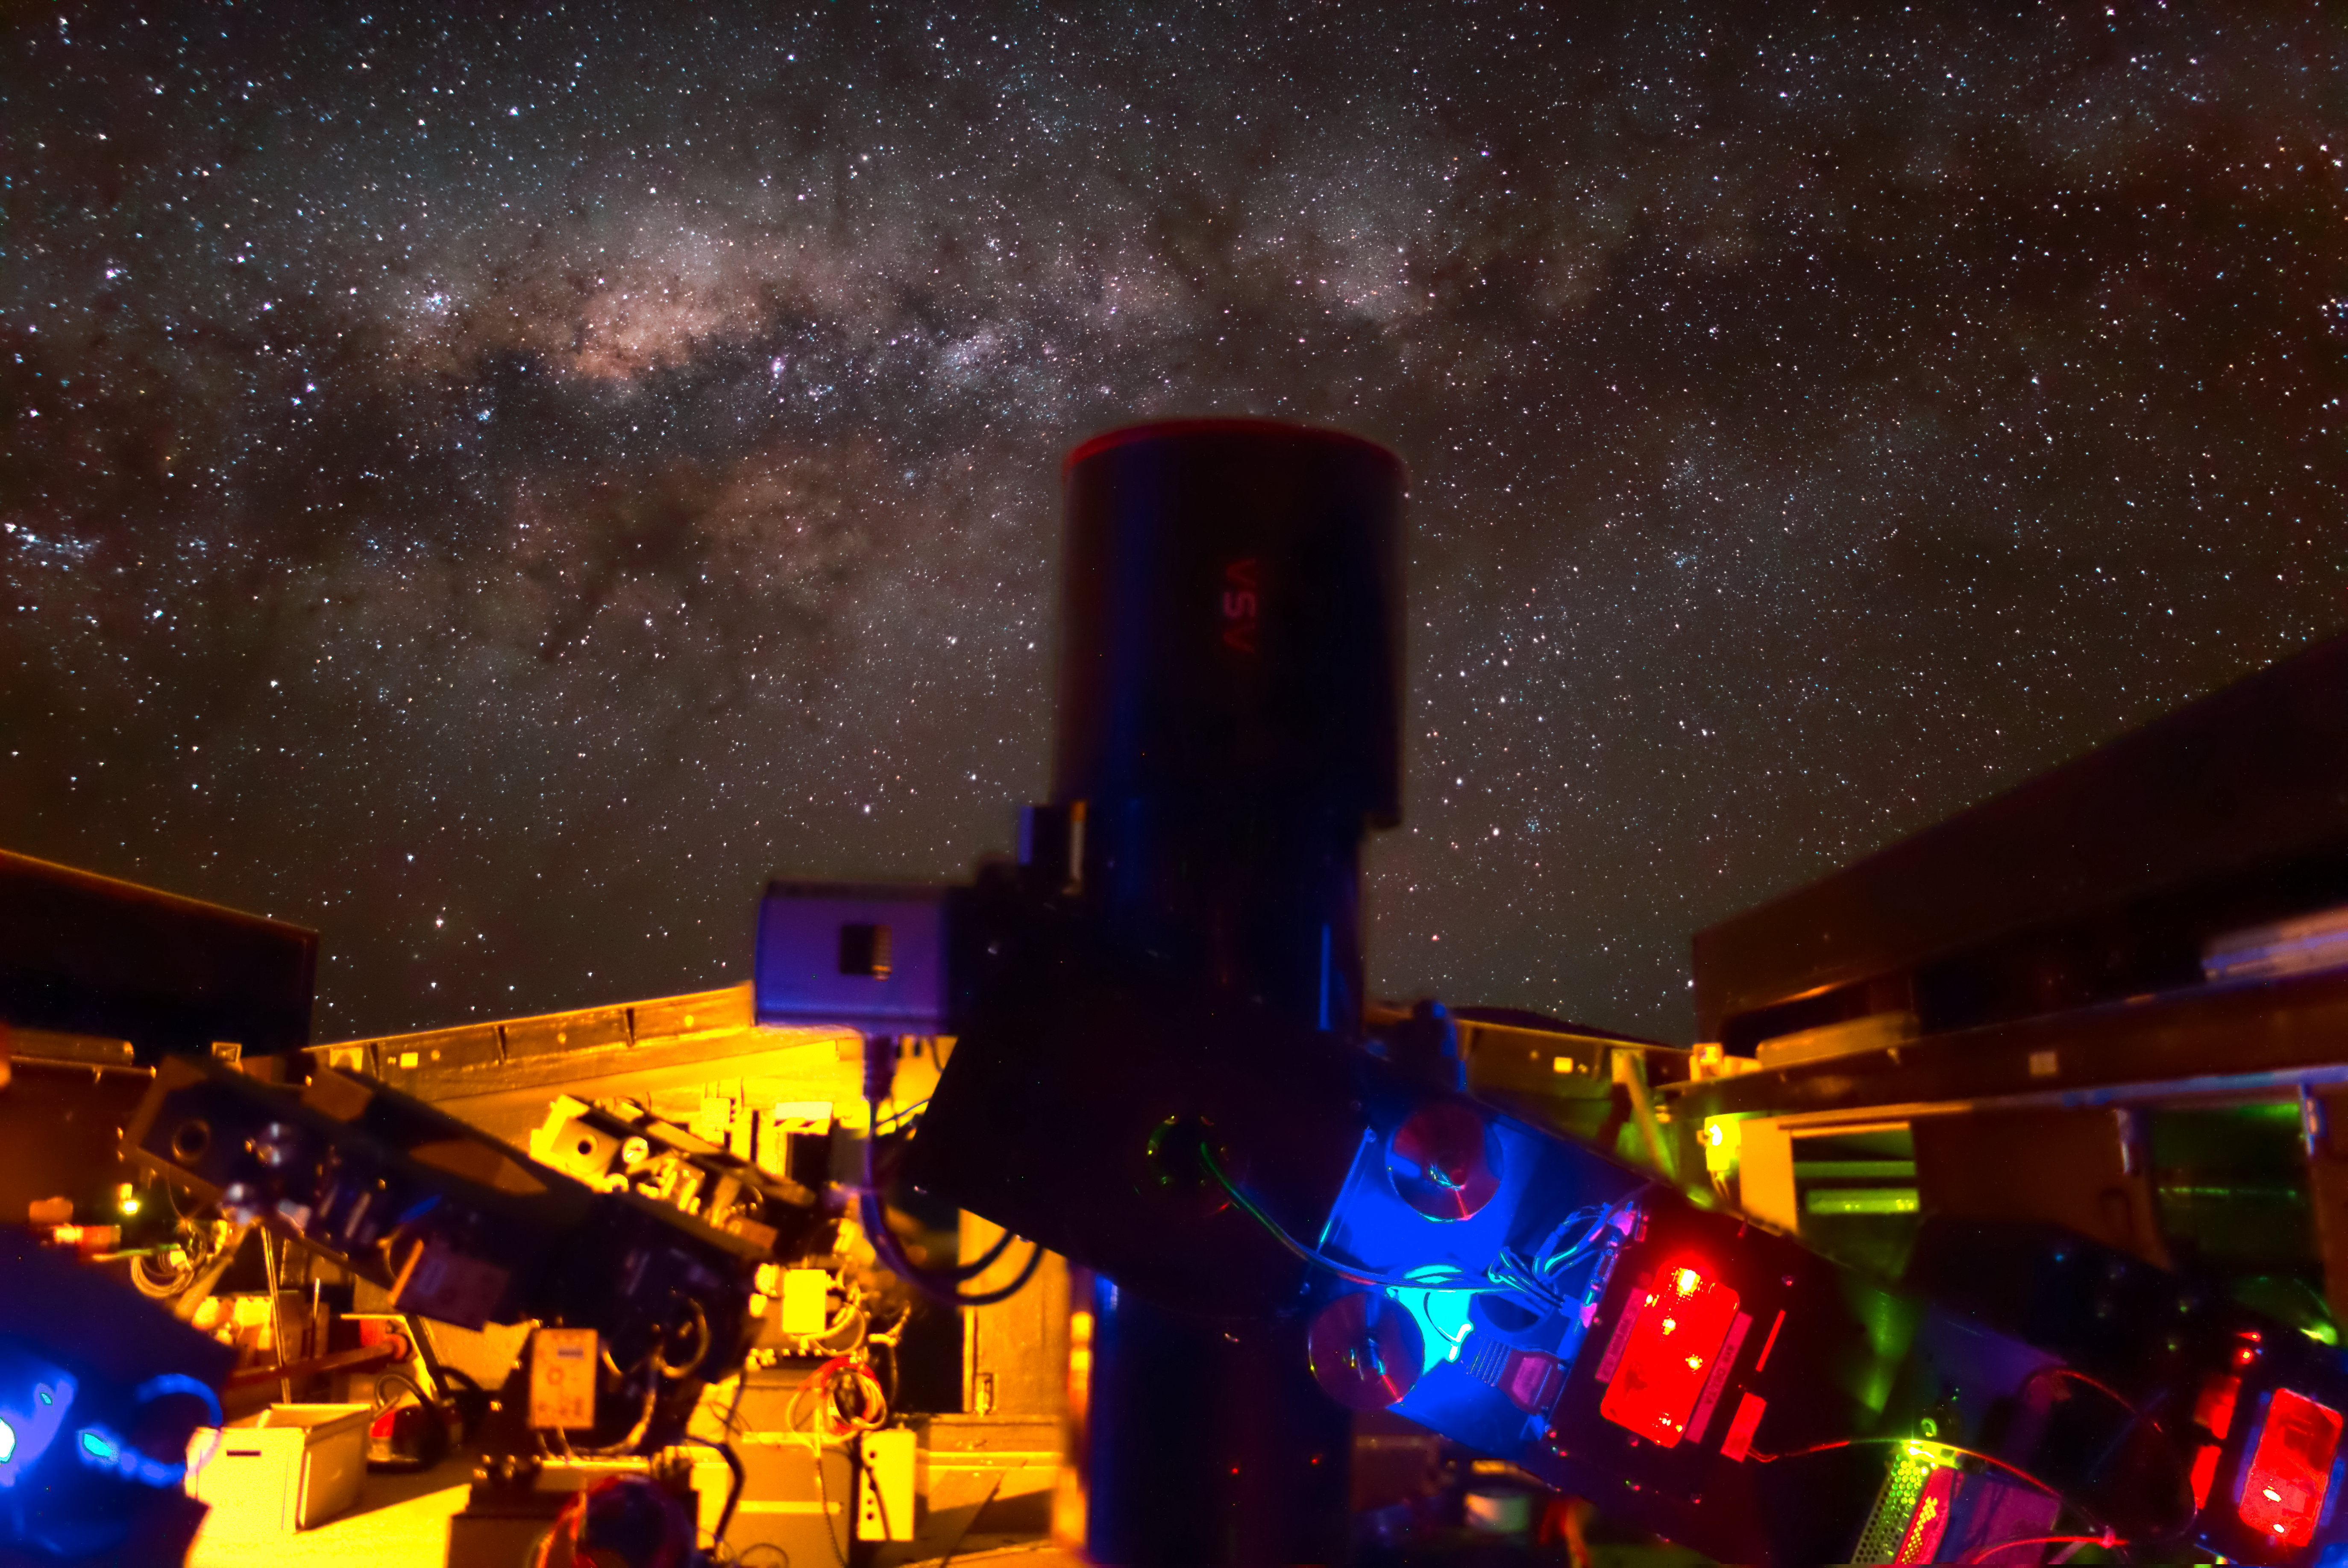

The Next-Generation Transit Survey (NGTS) at Paranal

The Next-Generation Transit Survey (NGTS) is located at ESO’s Paranal Observatory in northern Chile. This project will search for transiting exoplanets — planets that pass in front of their parent star and hence produce a slight dimming of the star’s light that can be detected by sensitive instruments. The telescopes will focus on discovering Neptune-sized and smaller planets, with diameters between two and eight times that of Earth.

This night time long-exposure view shows the telescopes during testing. The spectacular central parts of the Milky Way appear the background.

Credit: ESO/R. Wesson